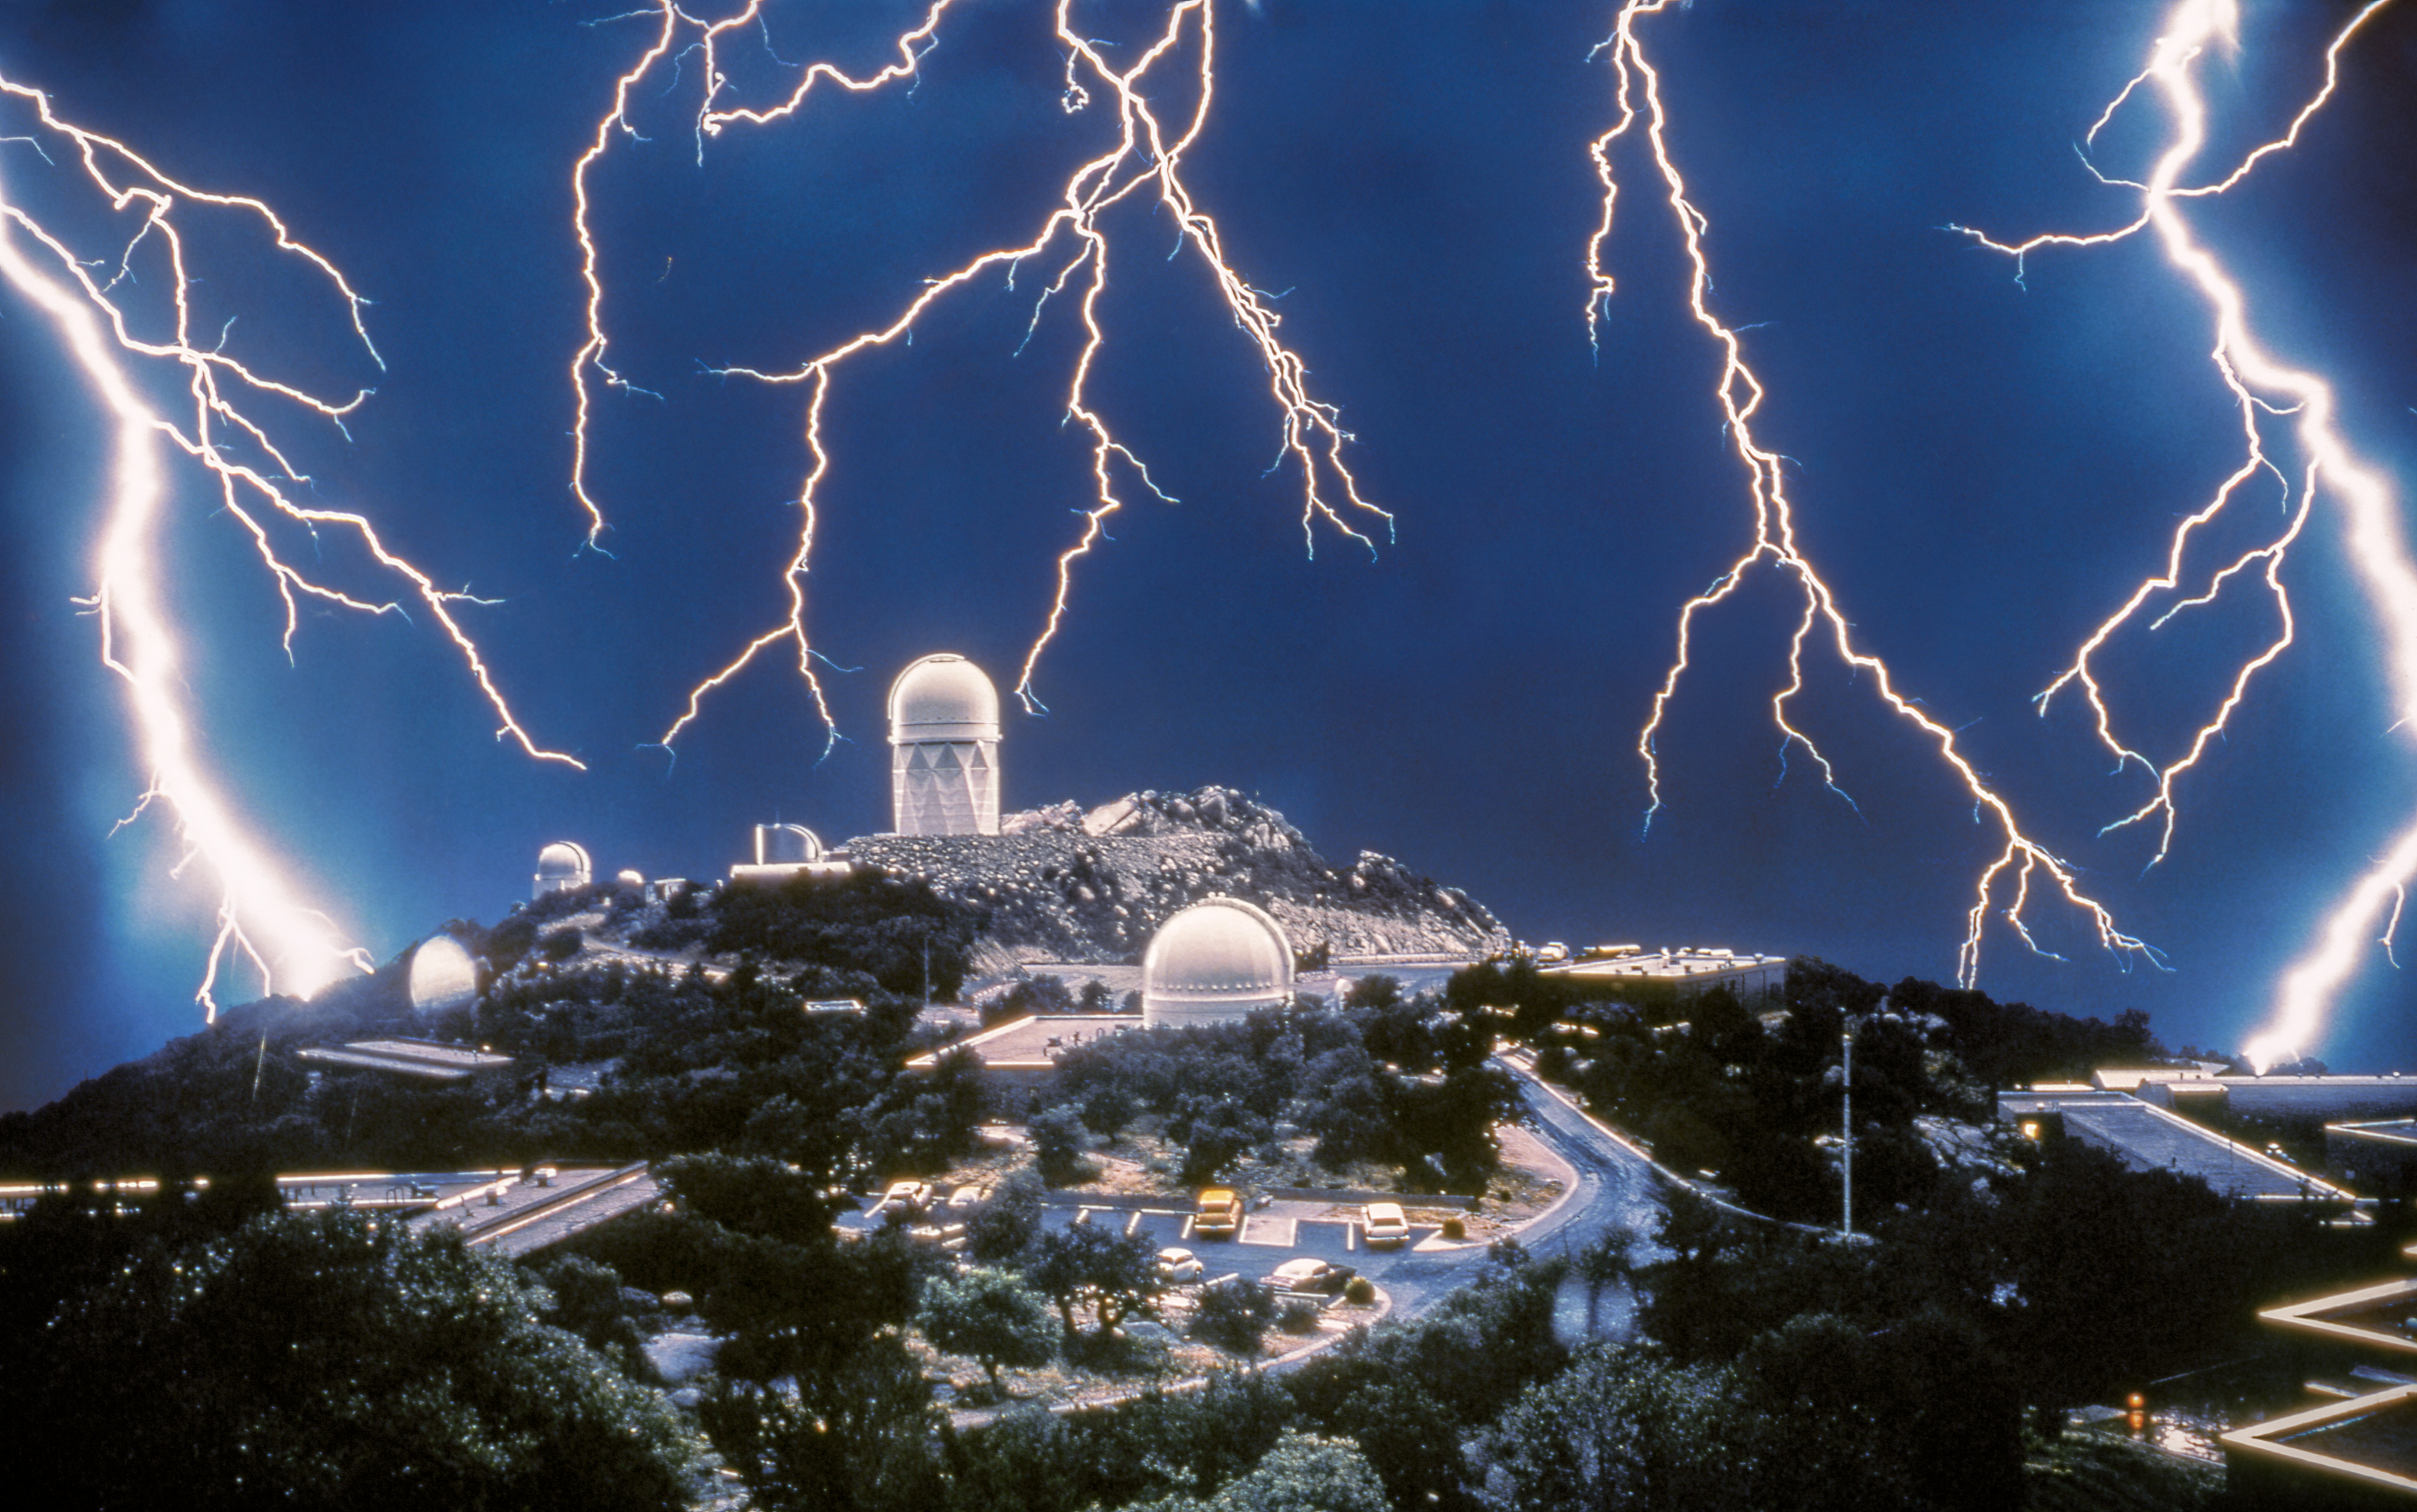

A Vintage Lightning Storm at Kitt Peak

The skies over Kitt Peak National Observatory (KPNO), a Program of NSF NOIRLab, are typically clear and calm, perfect for high quality astronomical observations. On 4 June 1972, however, the night sky was torn apart by a violent summer storm. Luck was not with any astronomers who had hoped to observe that night — but it was with Gary Ladd, an amateur photographer who decided to challenge his photography skills.

Ladd was a technical assistant at Kitt Peak, but he happened to have that night off. When the storm rolled in, he walked up to the building that houses the 84-inch telescope (nowadays known as the KPNO 2.1-meter Telescope), and started taking photos. After narrowly escaping lightning strikes, he moved inside the building and took photos out of a window. He had no idea how to correctly approach shooting lightning, and as this was long before the invention of digital cameras, he could not check if his attempts were working. Later on, he sent the film off to be developed. He flipped through the photos — and the rest is history. Despite going on to become a full-time professional photographer, this stunning image of lightning dancing around Kitt Peak remains his most iconic photograph. It is still breathtaking almost 50 years later.

Credit: Gary Ladd/KPNO/NOIRLab/NSF/AURA